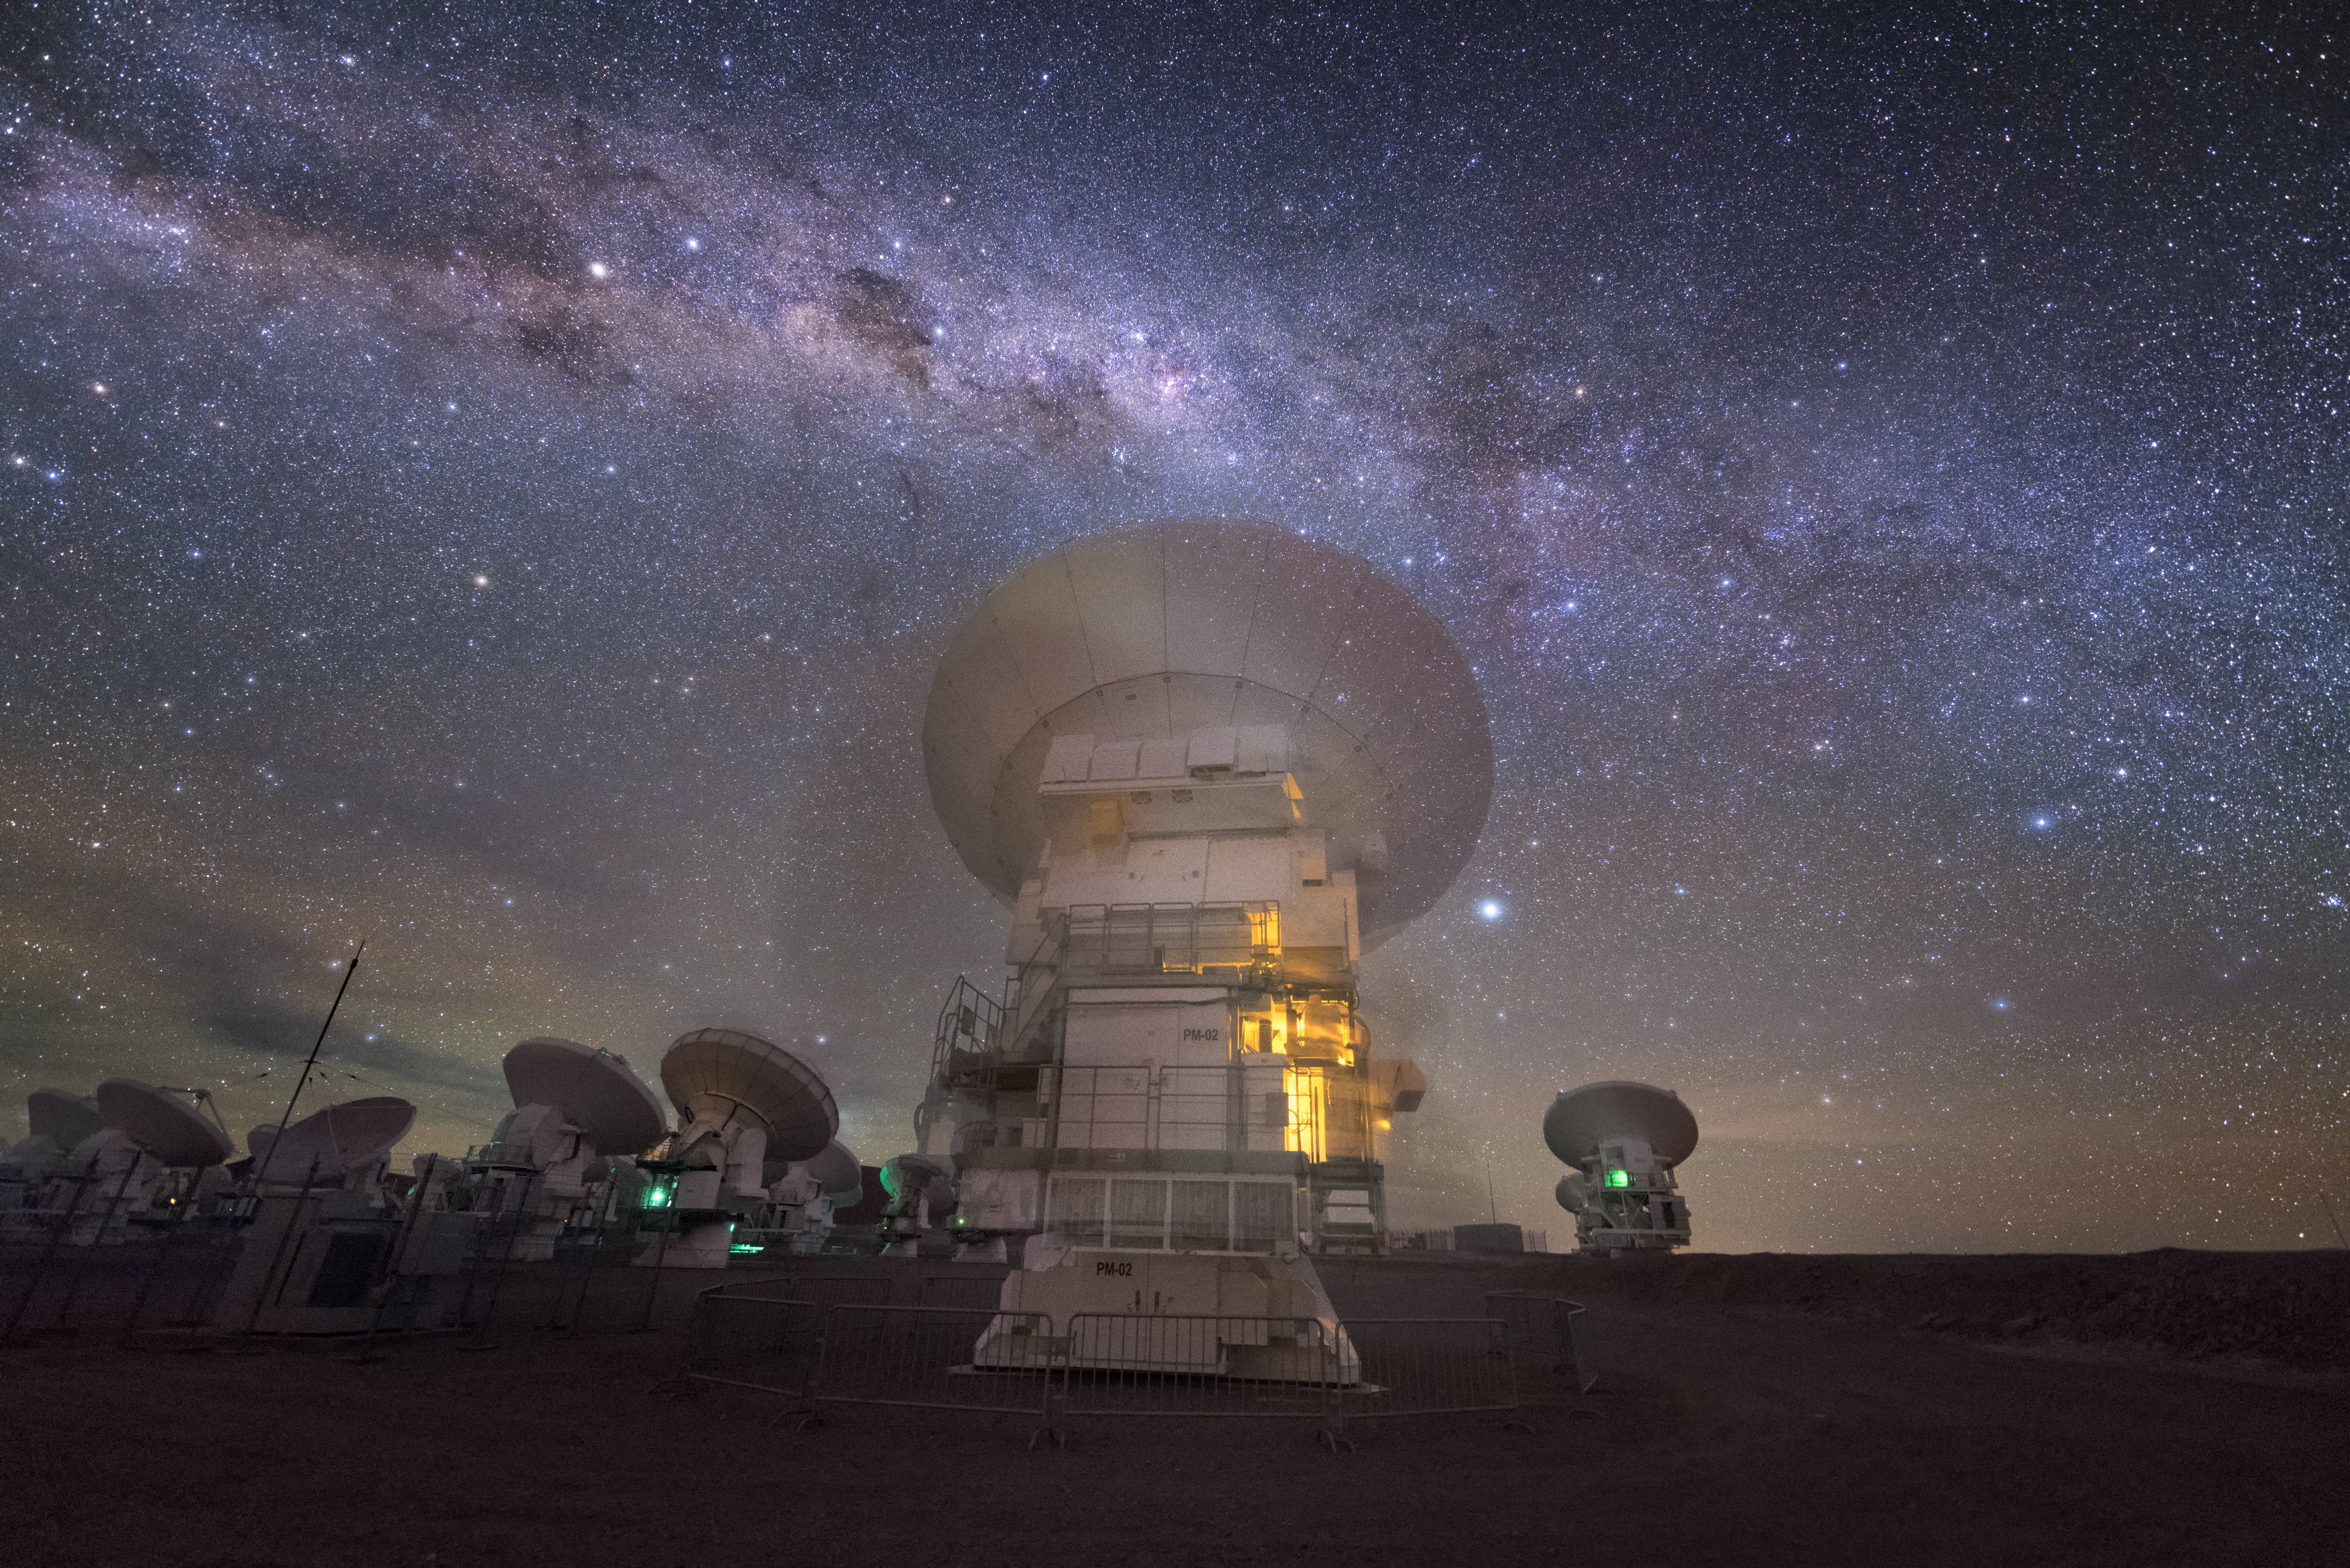

Turned away

In total, 66 separate antennas combine to form ALMA, the Atacama Large Millimetre/submillimetre Array — some are shown here, with their backs to the Earth, looking out into the cosmos. Located around 5000 metres up in the Chilean mountains, ALMA is the largest ground-based astronomical project in existence. The antennas are provided by North America, Europe and East Asia.

The telescope scours the Universe in the radio range, studying the stunning, varied phenomena it has to offer.

Credit: ESO/Y. Beletsky